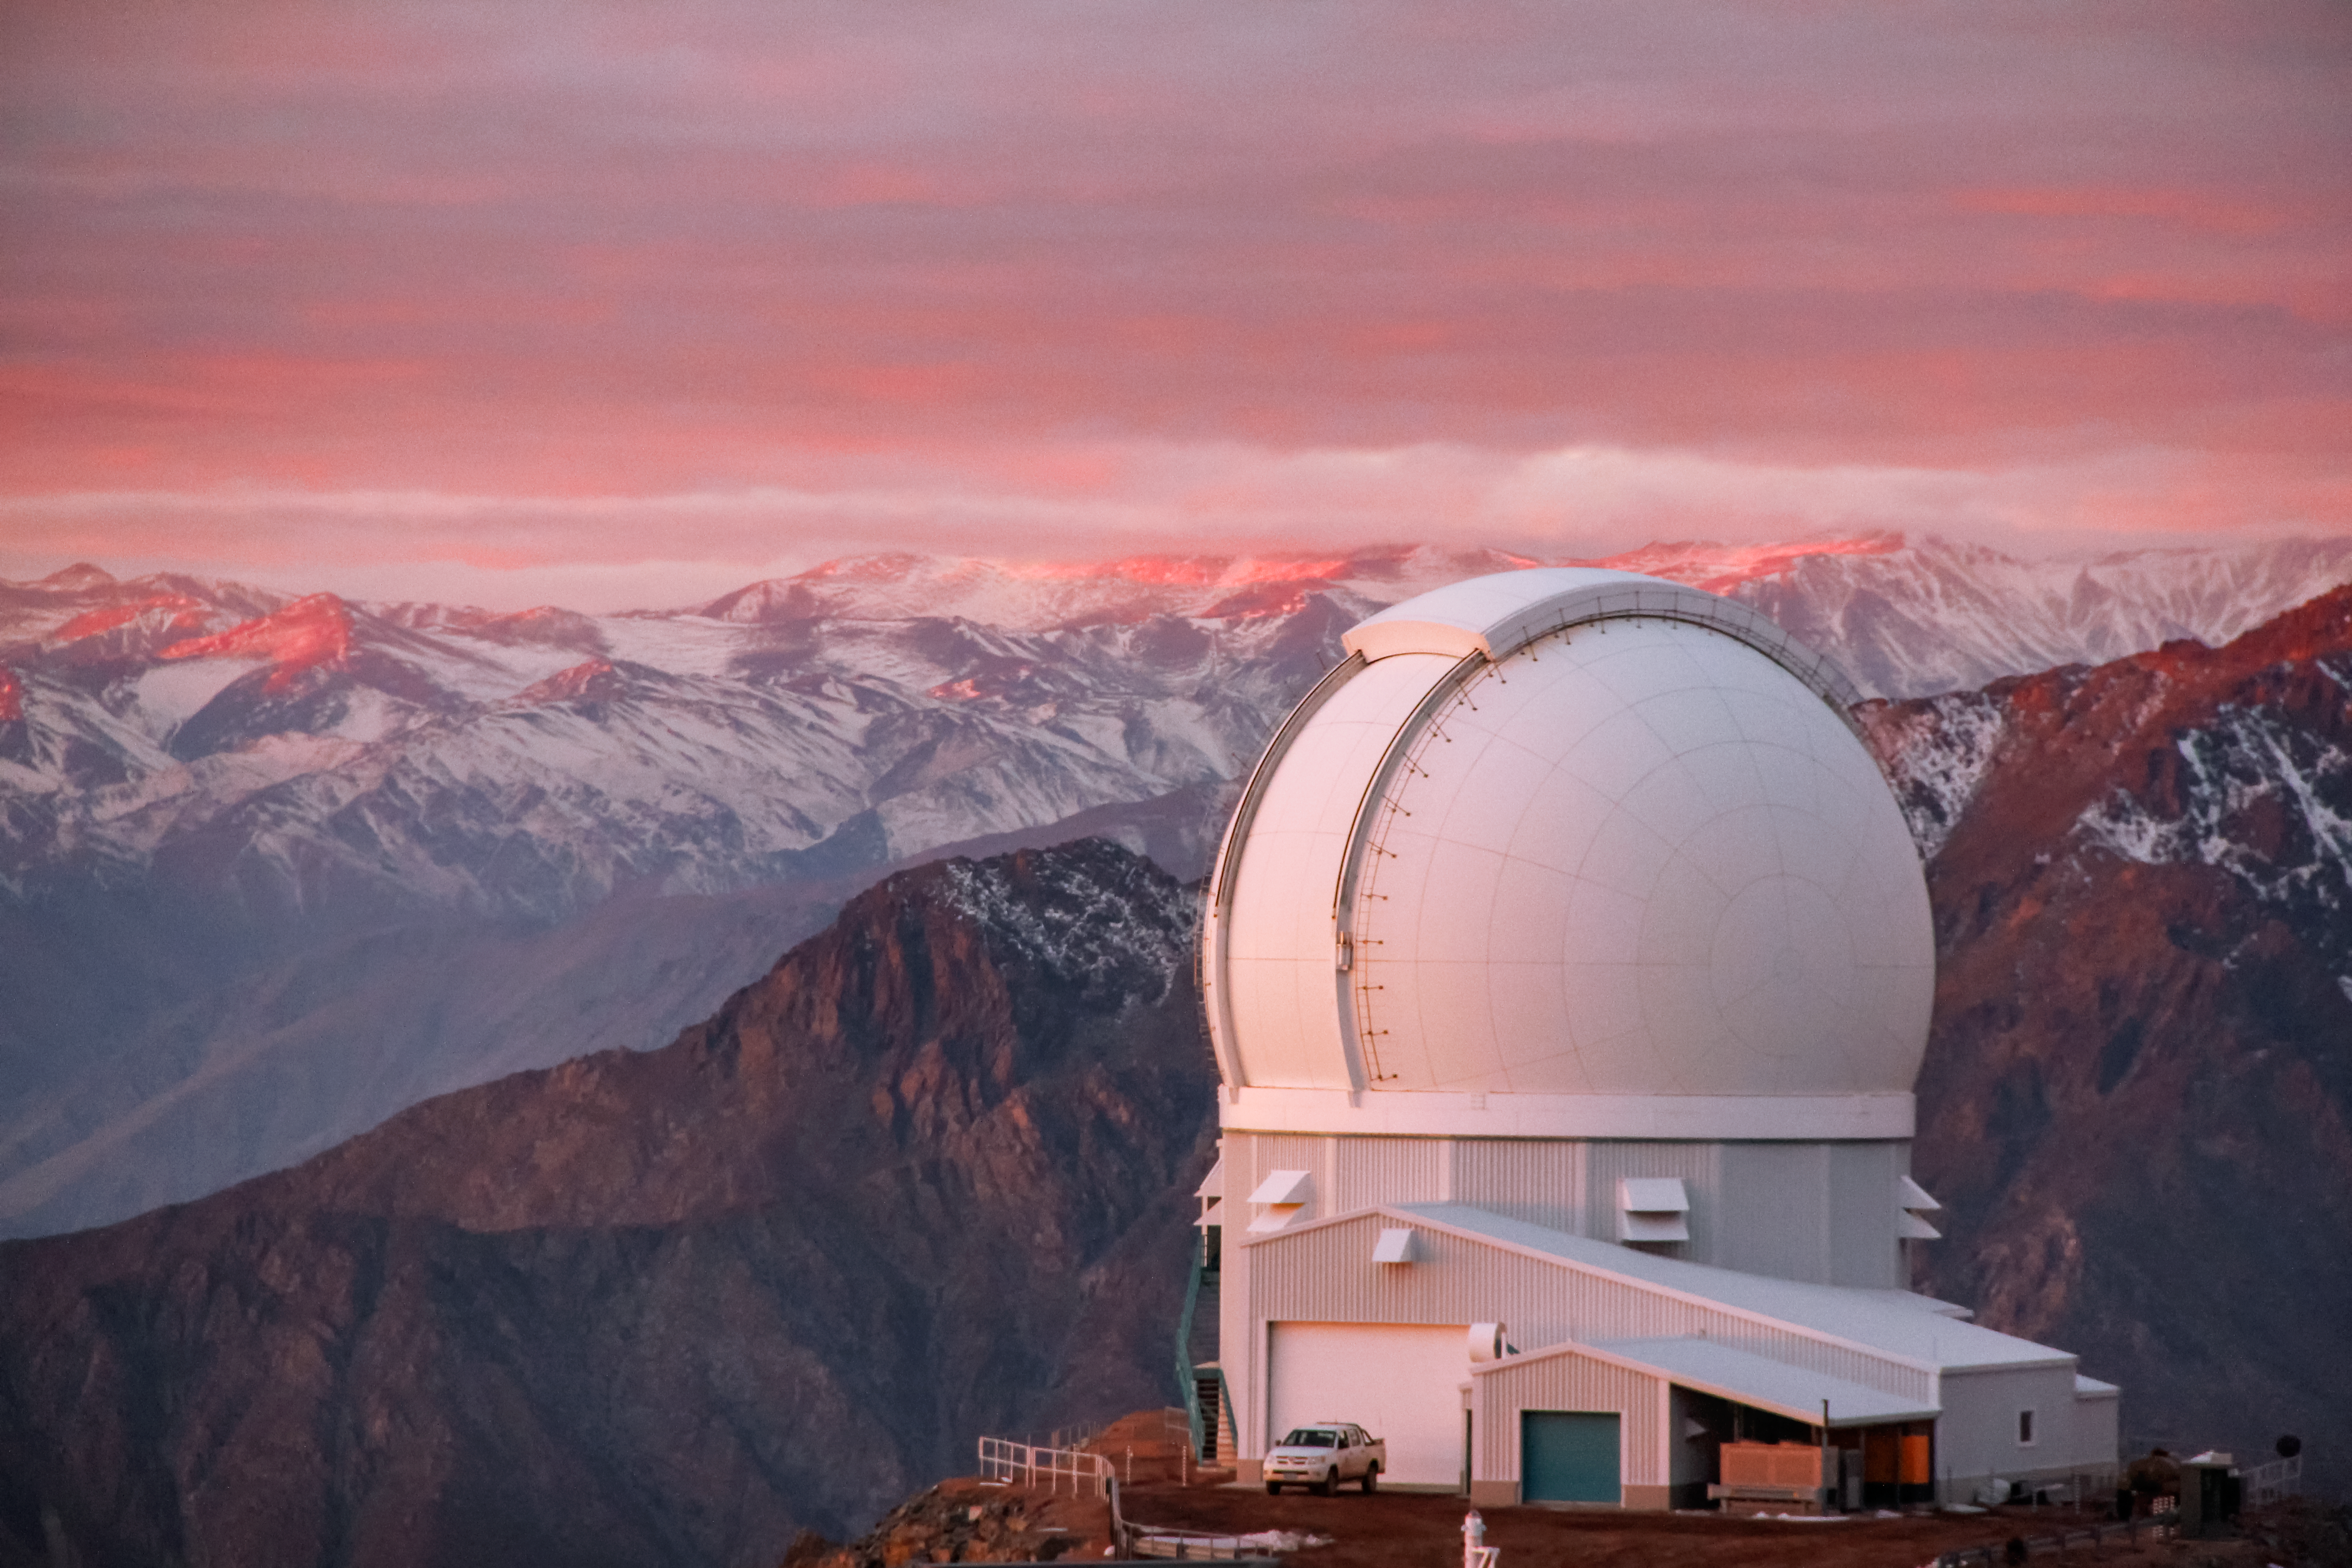

SOAR Telescope

SOAR Telescope with snow on mountain.

Credit: CTIO/NOIRLab/NSF/AURA/J. Fuentes